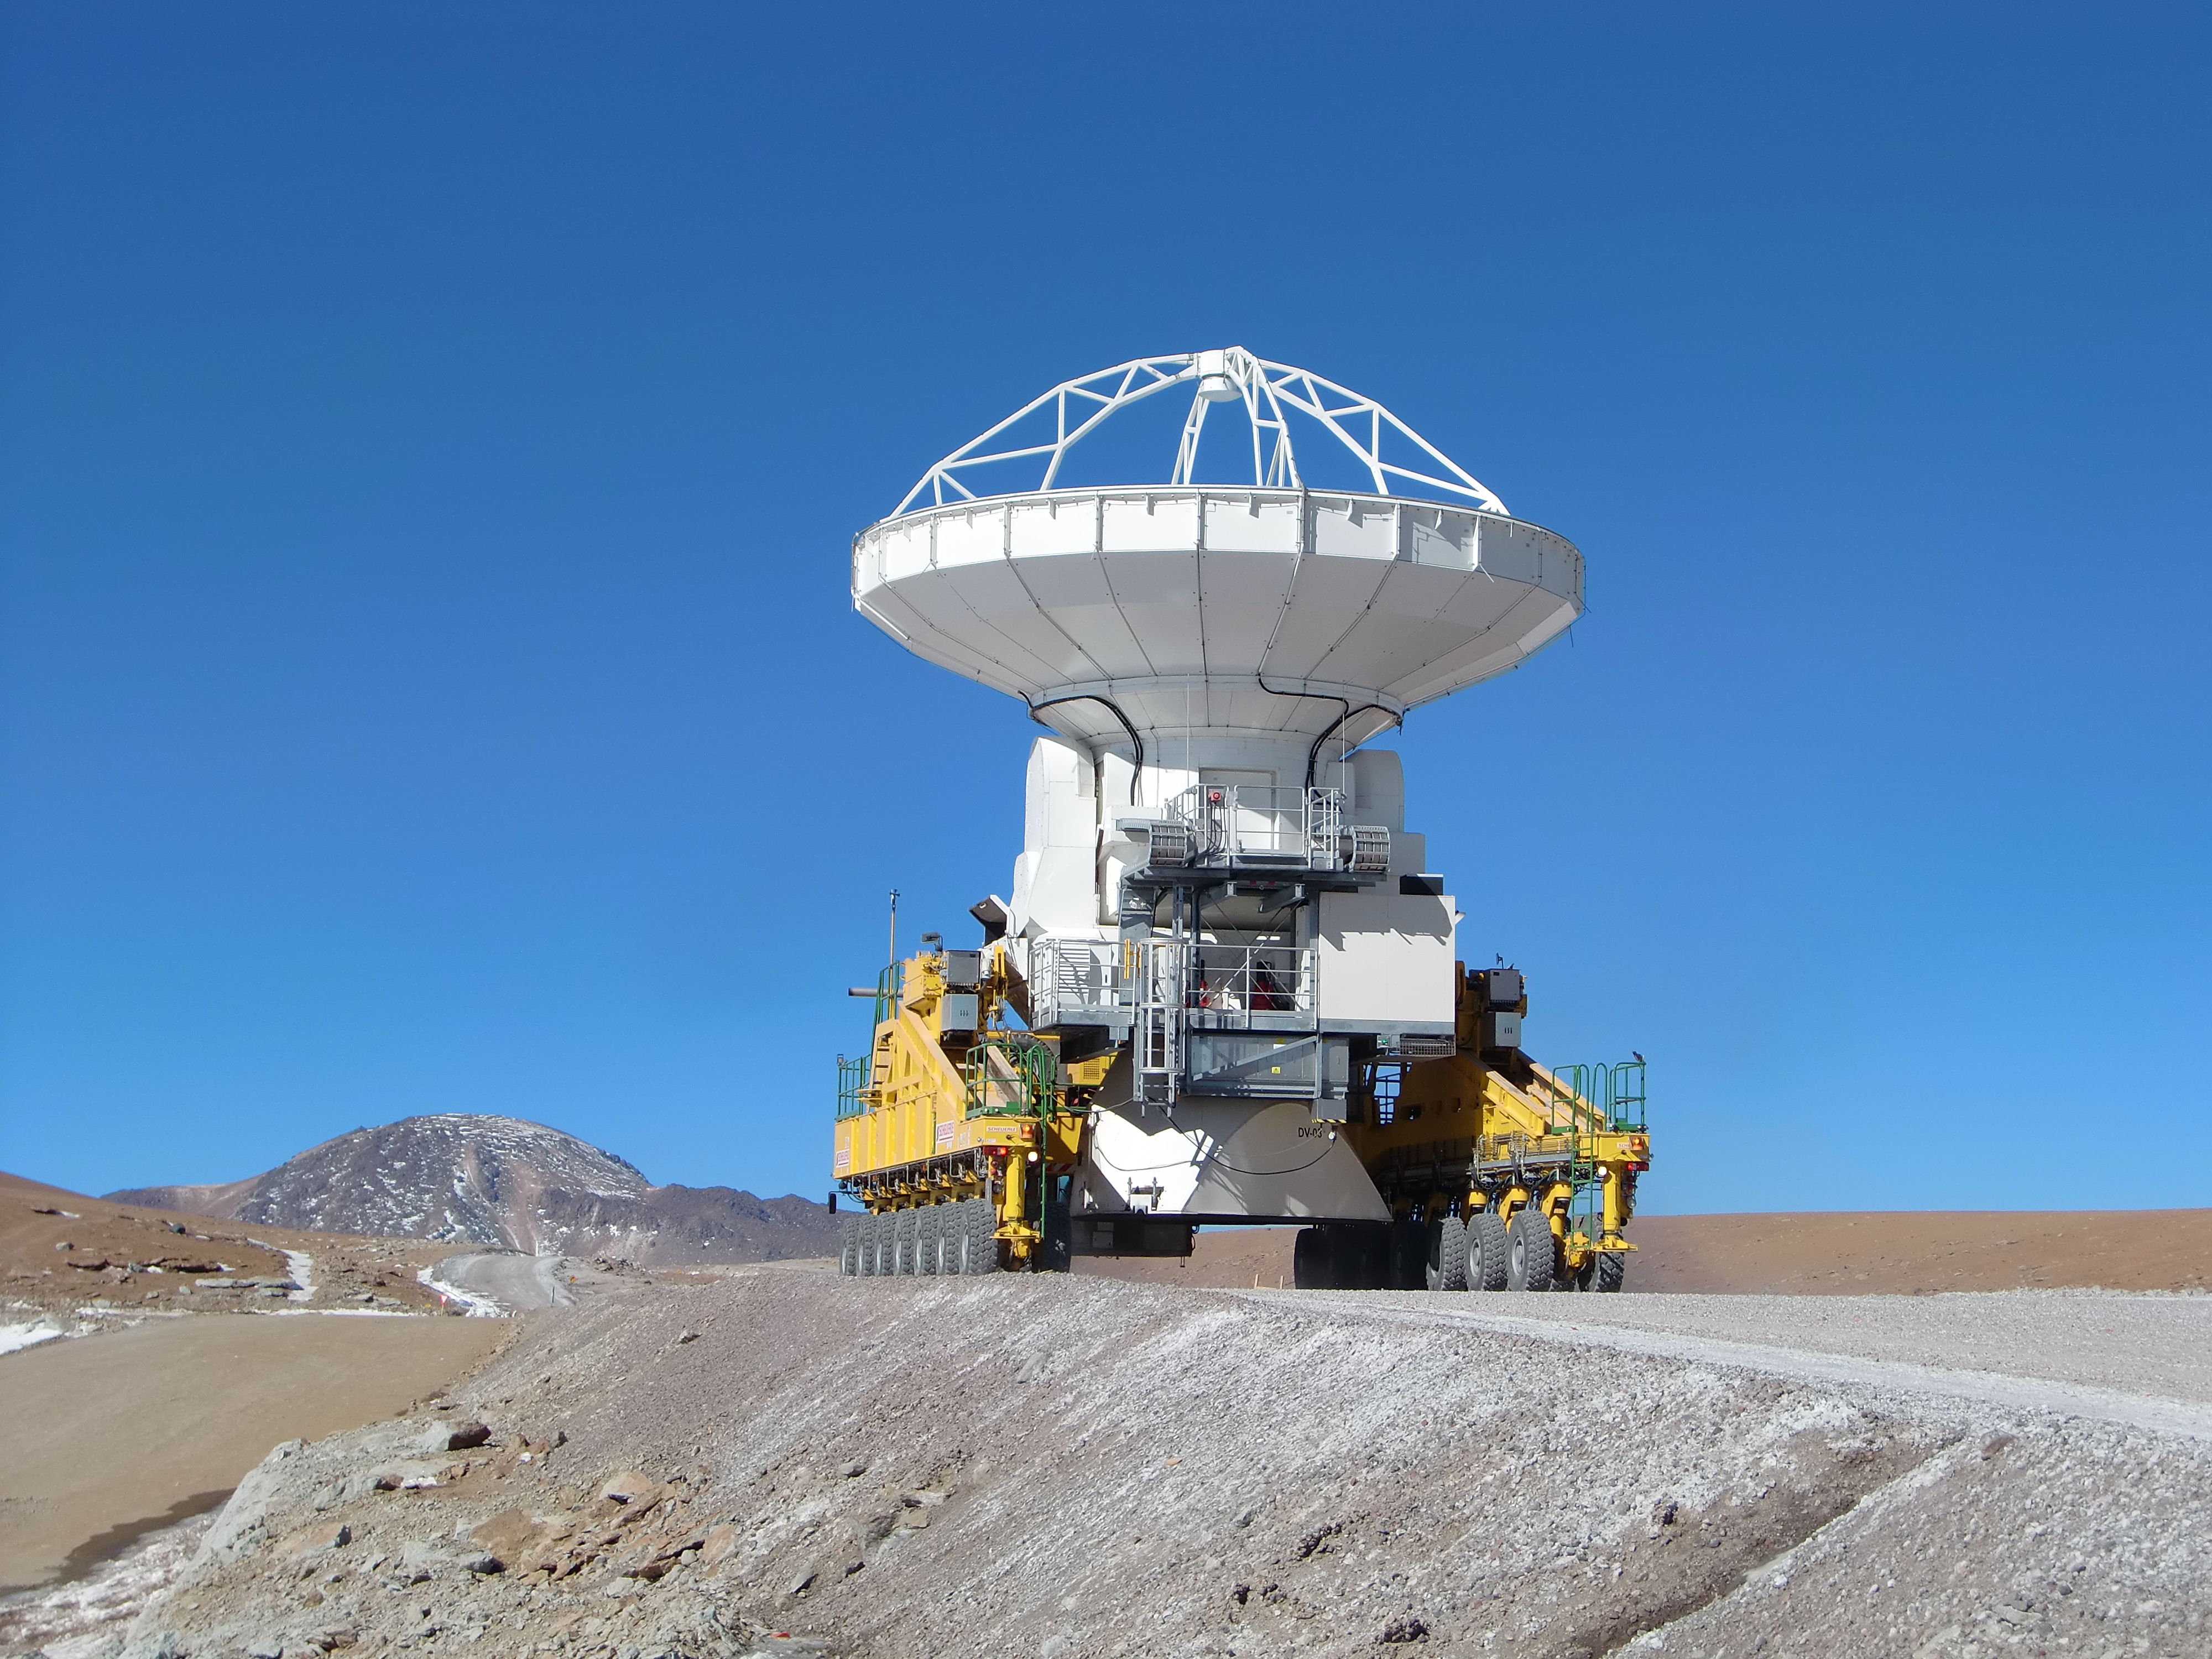

One of the two ALMA transporters

One of the two ALMA transporters carrying an American antenna to the high site.

Credit: Sergio Otárola - ALMA (ESO/NAOJ/NRAO)